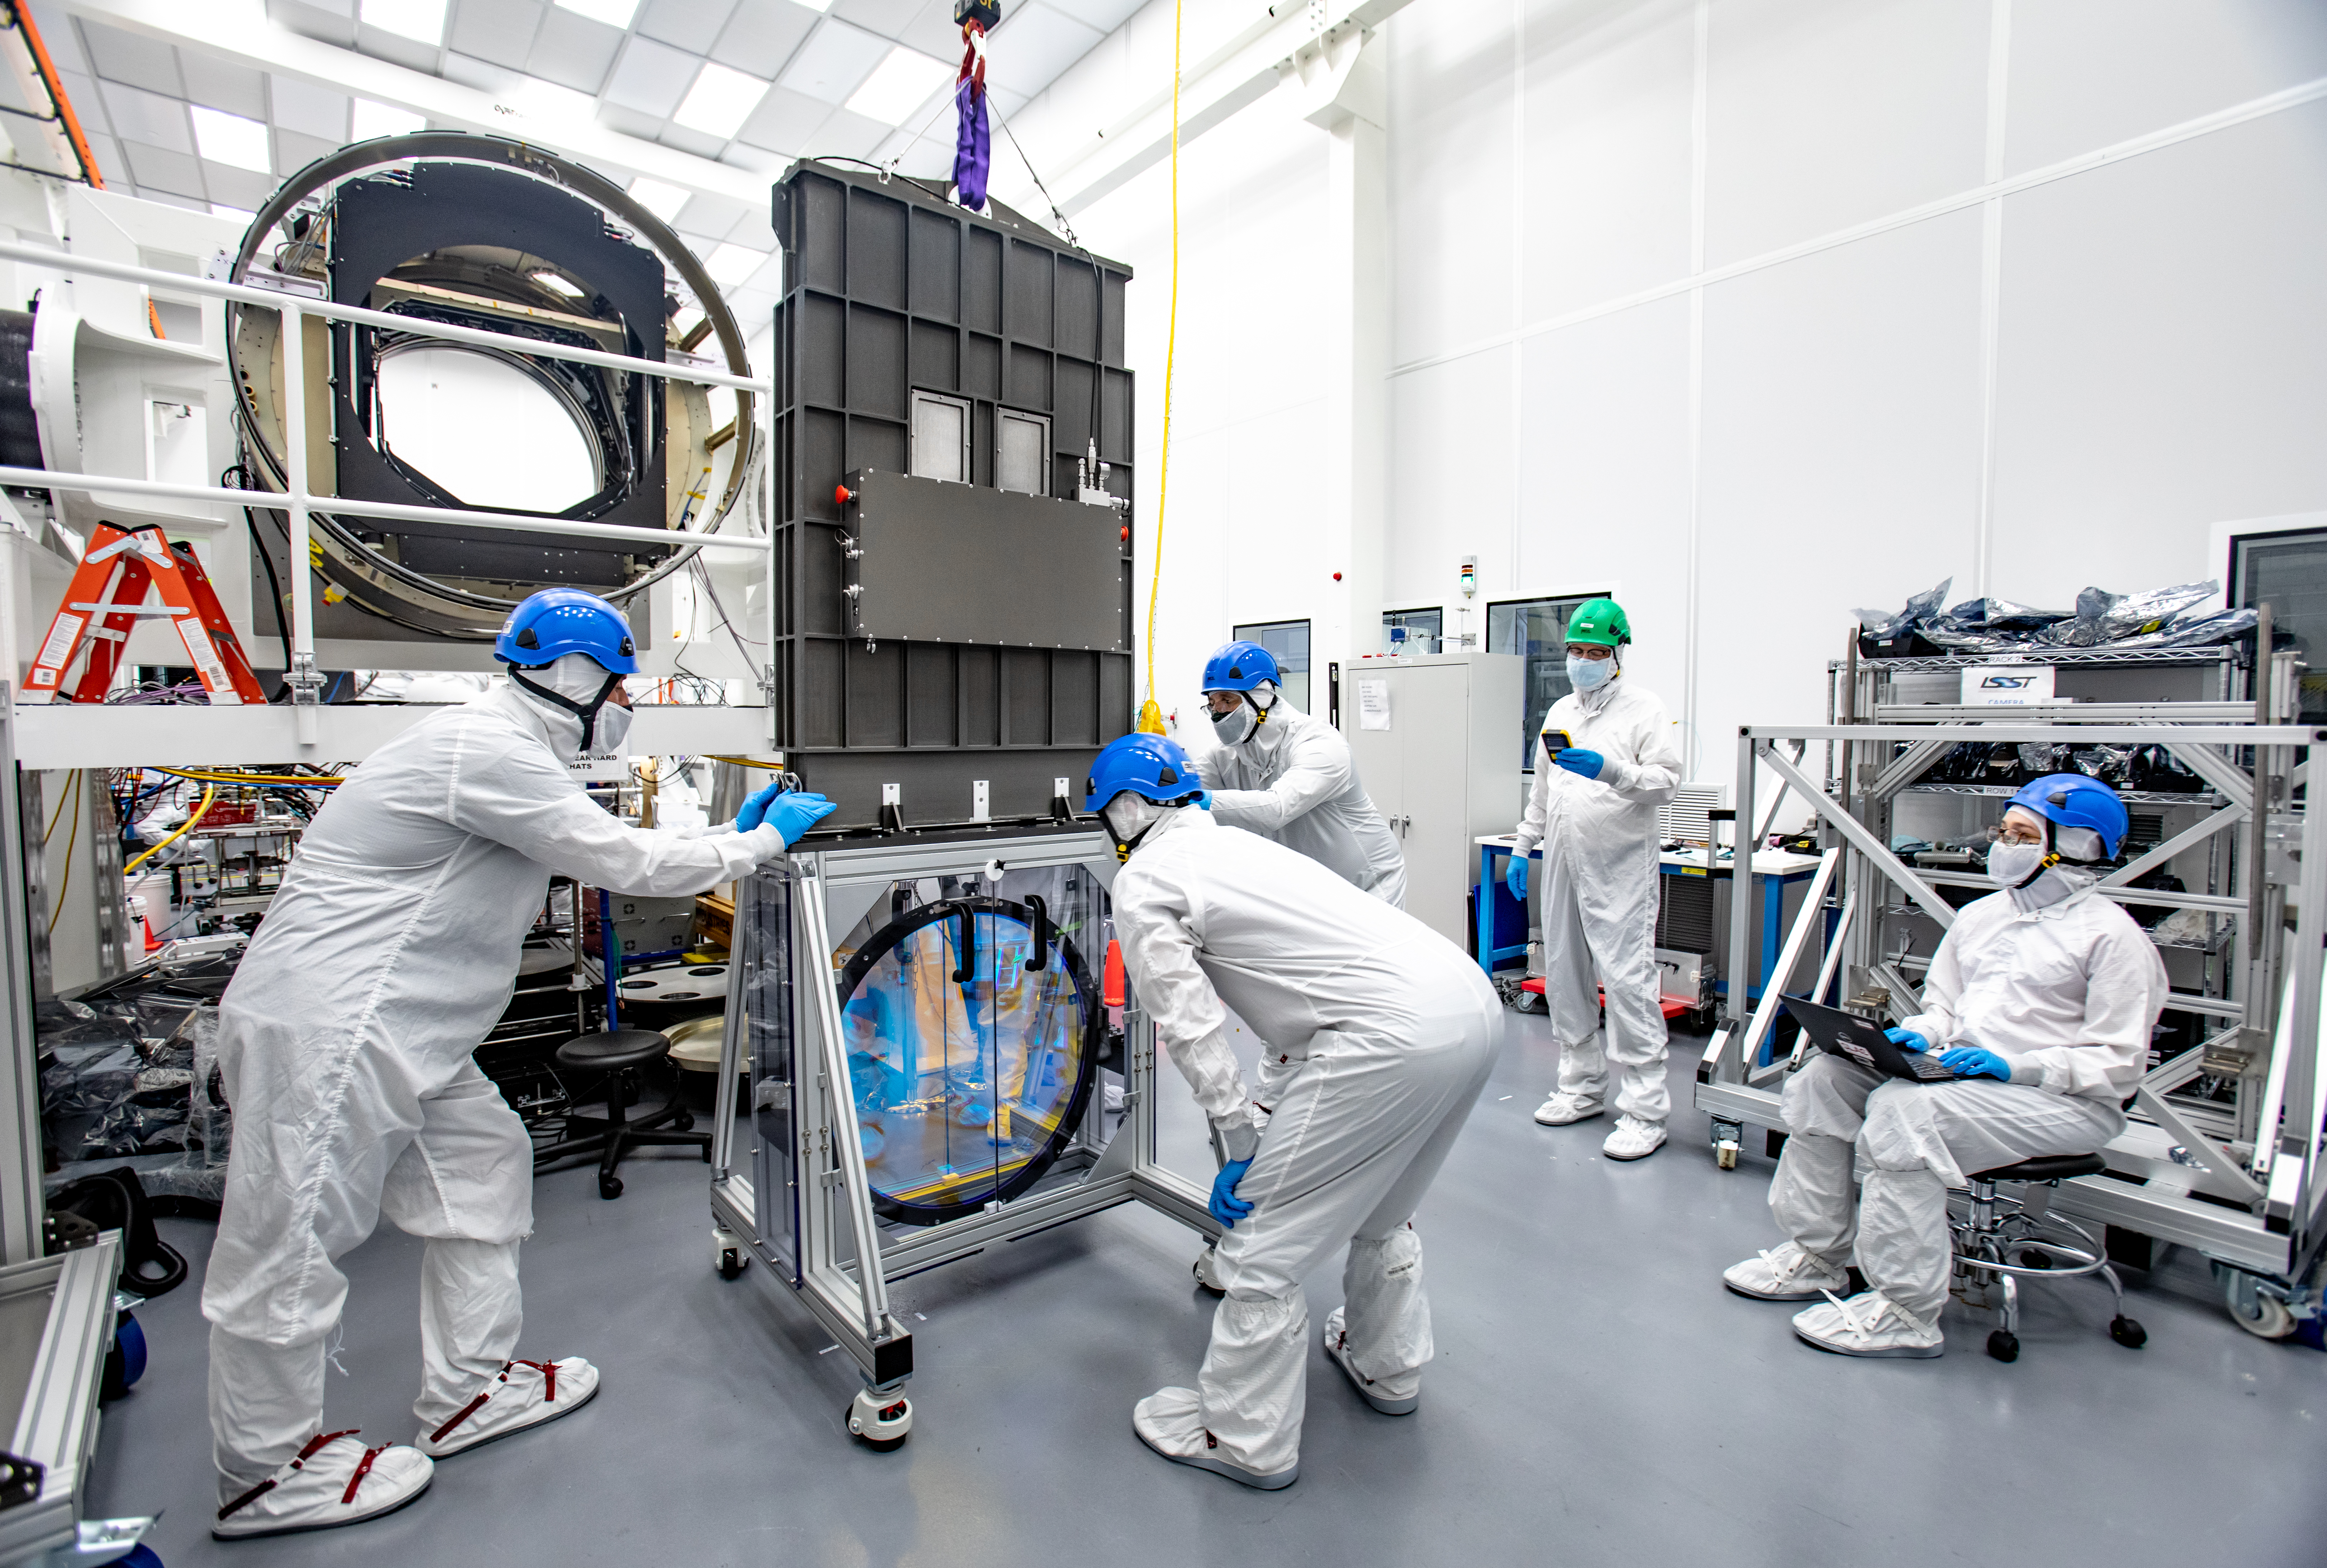

LSST R-Band Optical Filter

LSST engineers carefully unpack, examine, test and store the first of six optic filters that will be installed in the camera later this year.

Credit: Jacqueline Ramseyer Orrell/SLAC National Accelerator Laboratory